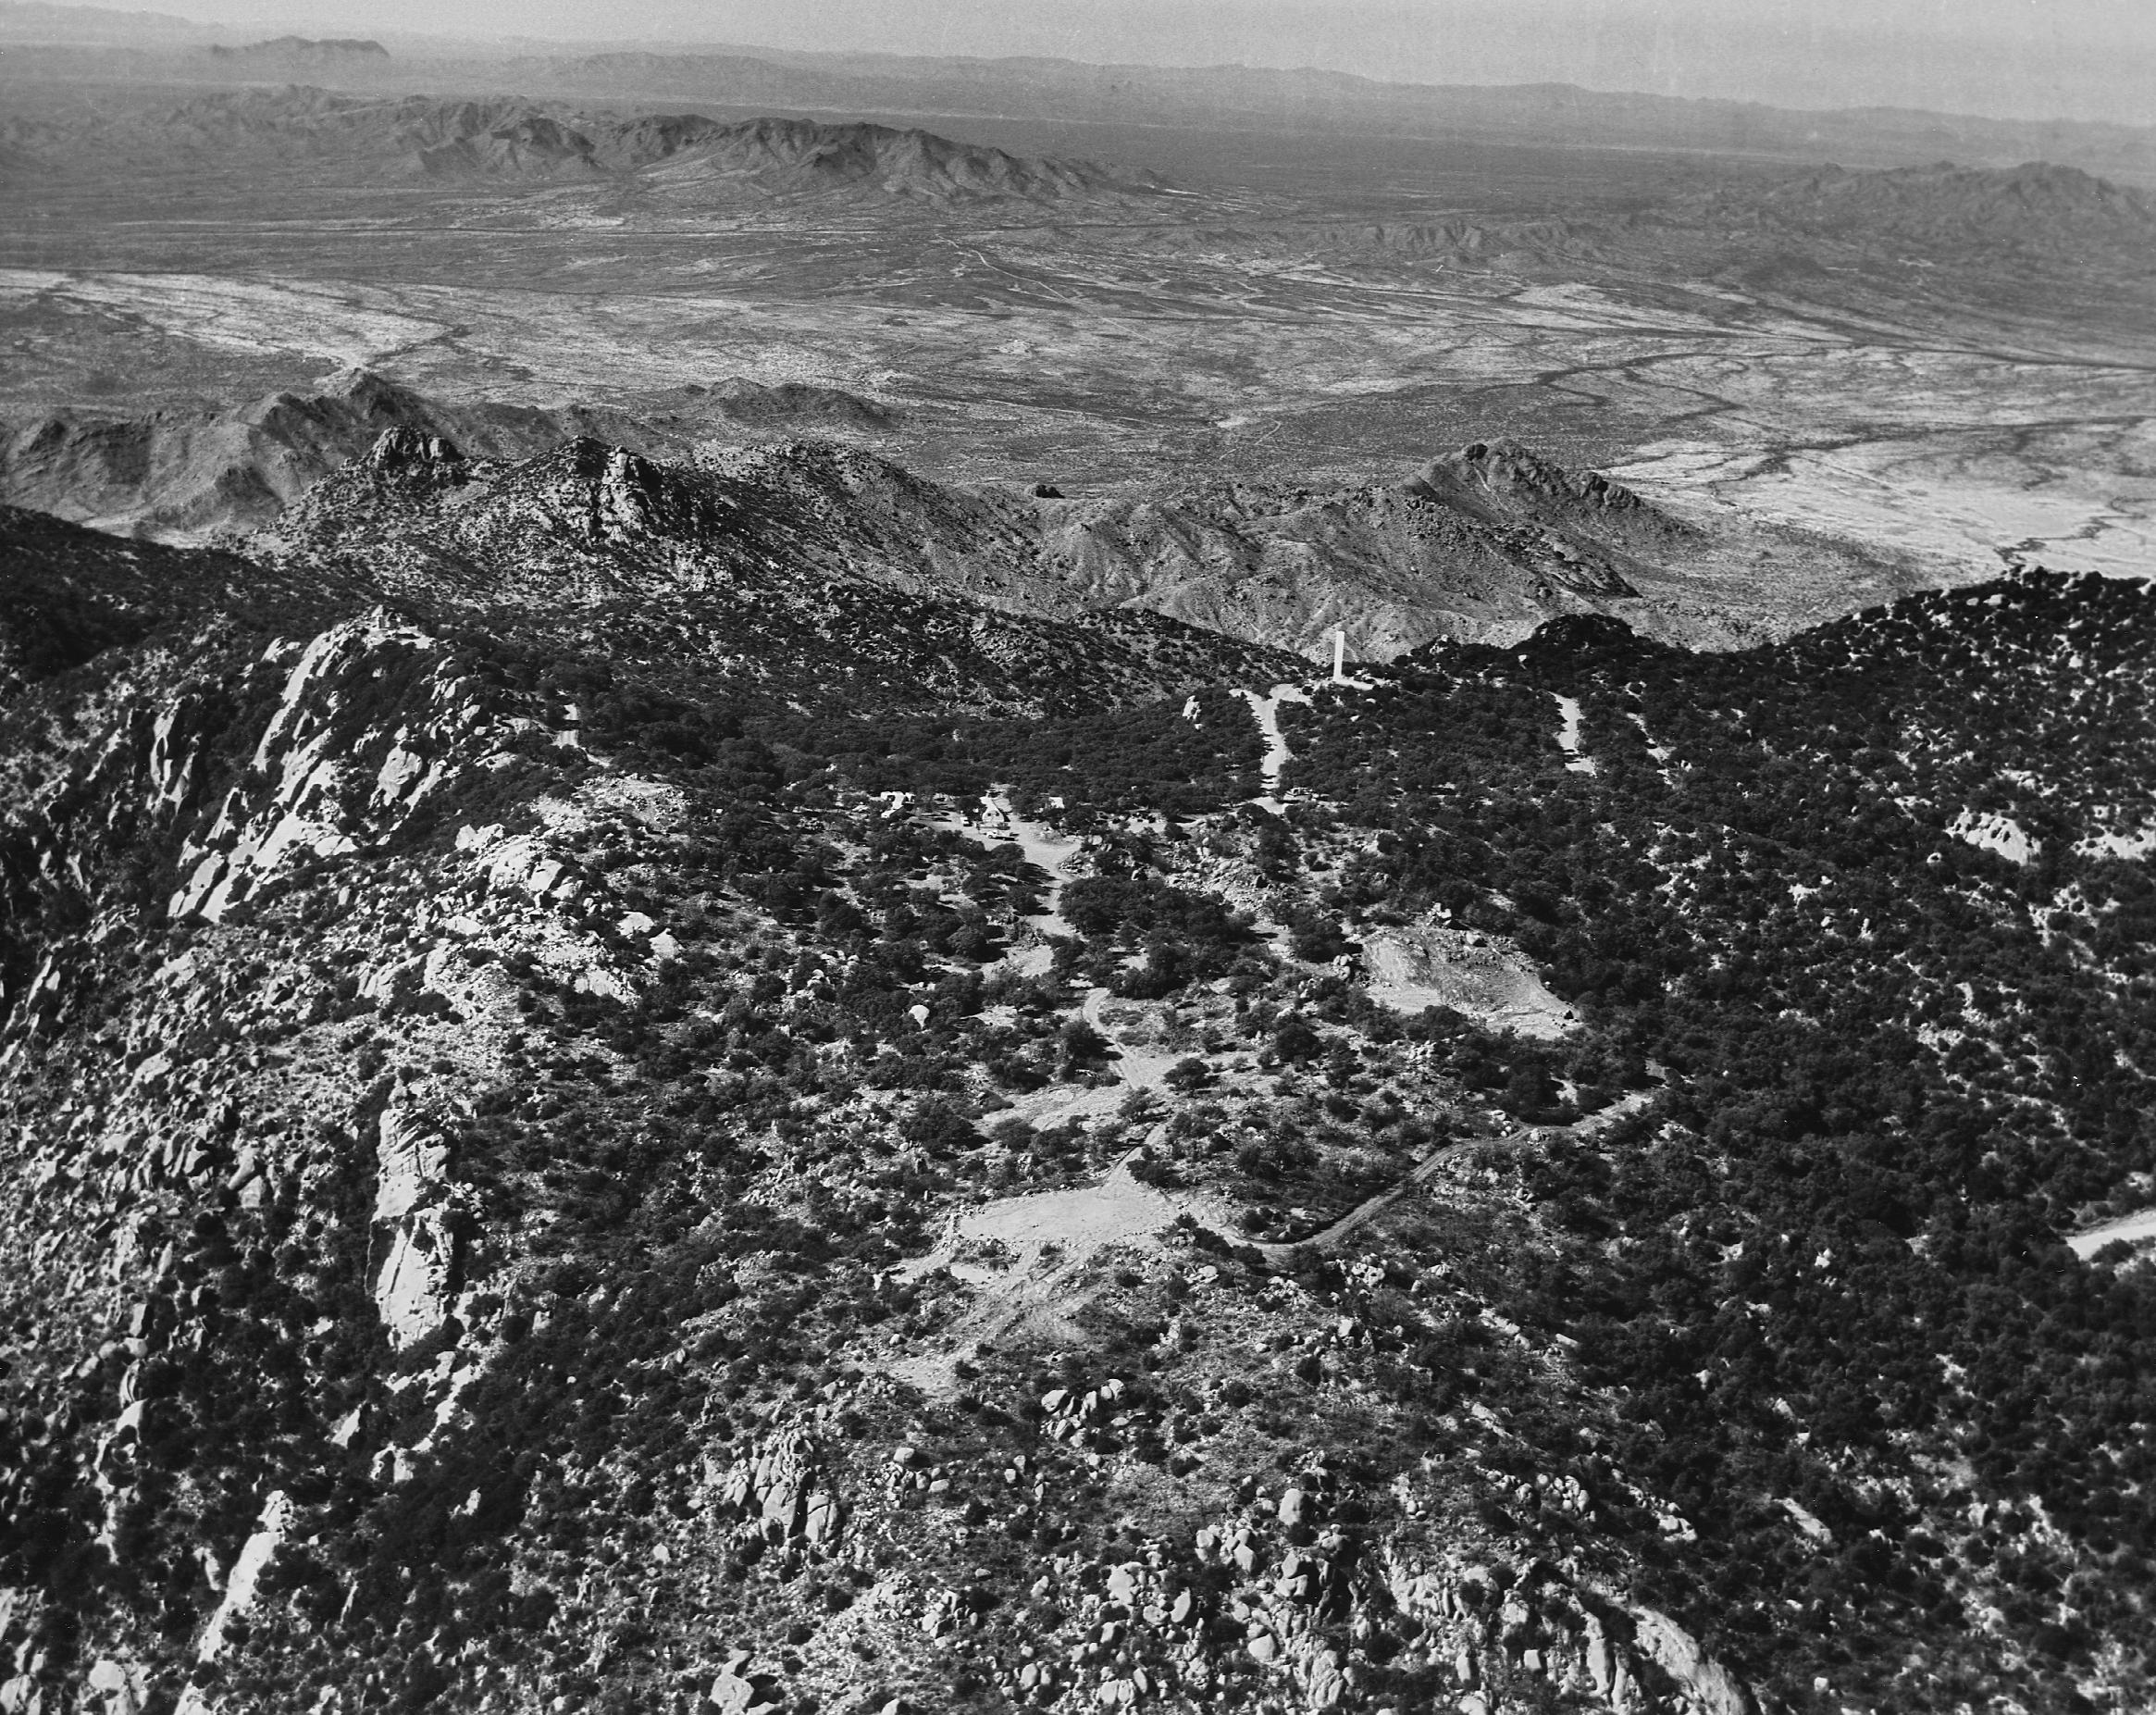

Aerial photograph of Kitt Peak

Aerial photograph of Kitt Peak taken on 31 January 1959. This picture was taken looking west, and shows the solar telescope pad at the bottom center of the picture, although the telescope had not yet been built. Taken by Don Keller photography of Phoenix (negative #16). A variety of aerial views can be found under the facilities category.

Credit: Don Keller Photography/NOIRLab/NSF/AURA/